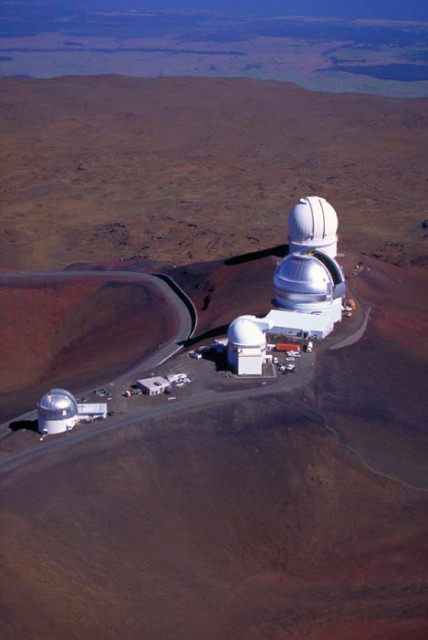

Gemini Ridge View

Helicopter view of ridge with Gemini and (left to right) UKIRT, UH 88", Gemini and CFHT.

Credit: International Gemini Observatory/Richard Wainscoat - IfA